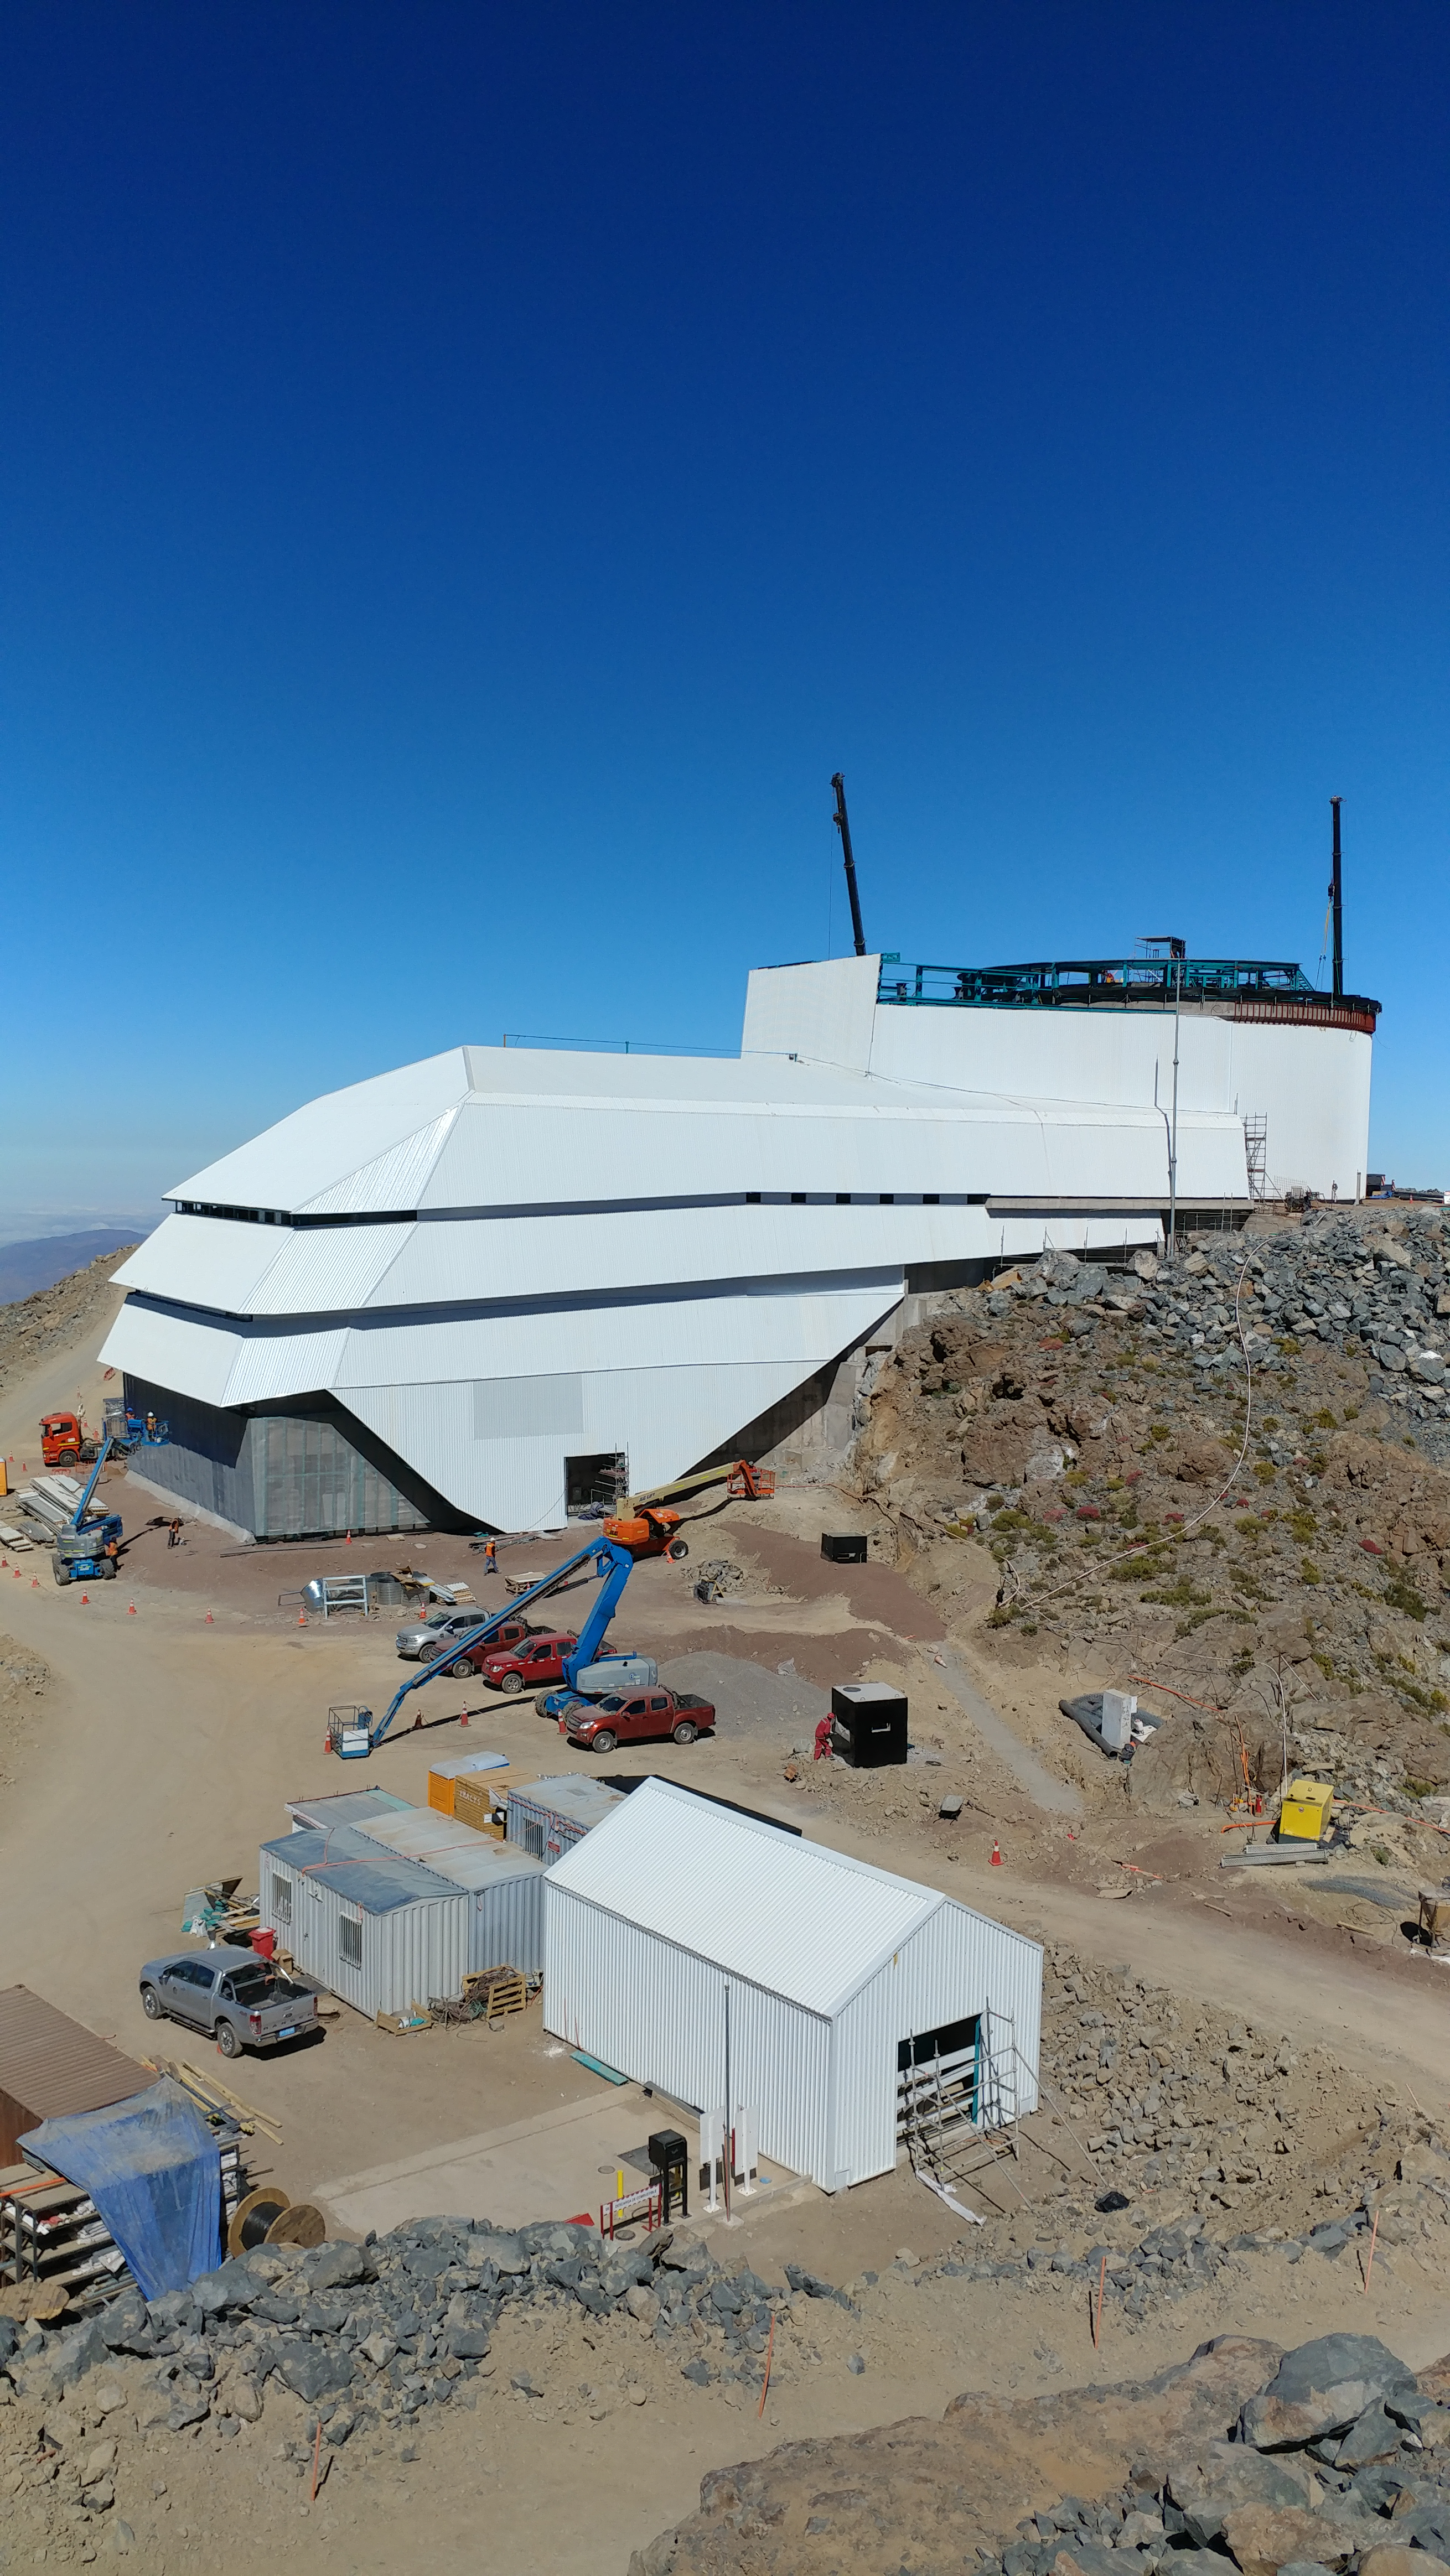

November Construction Update

General view of the LSST Observatory

Credit: Rubin Observatory/NSF/AURA